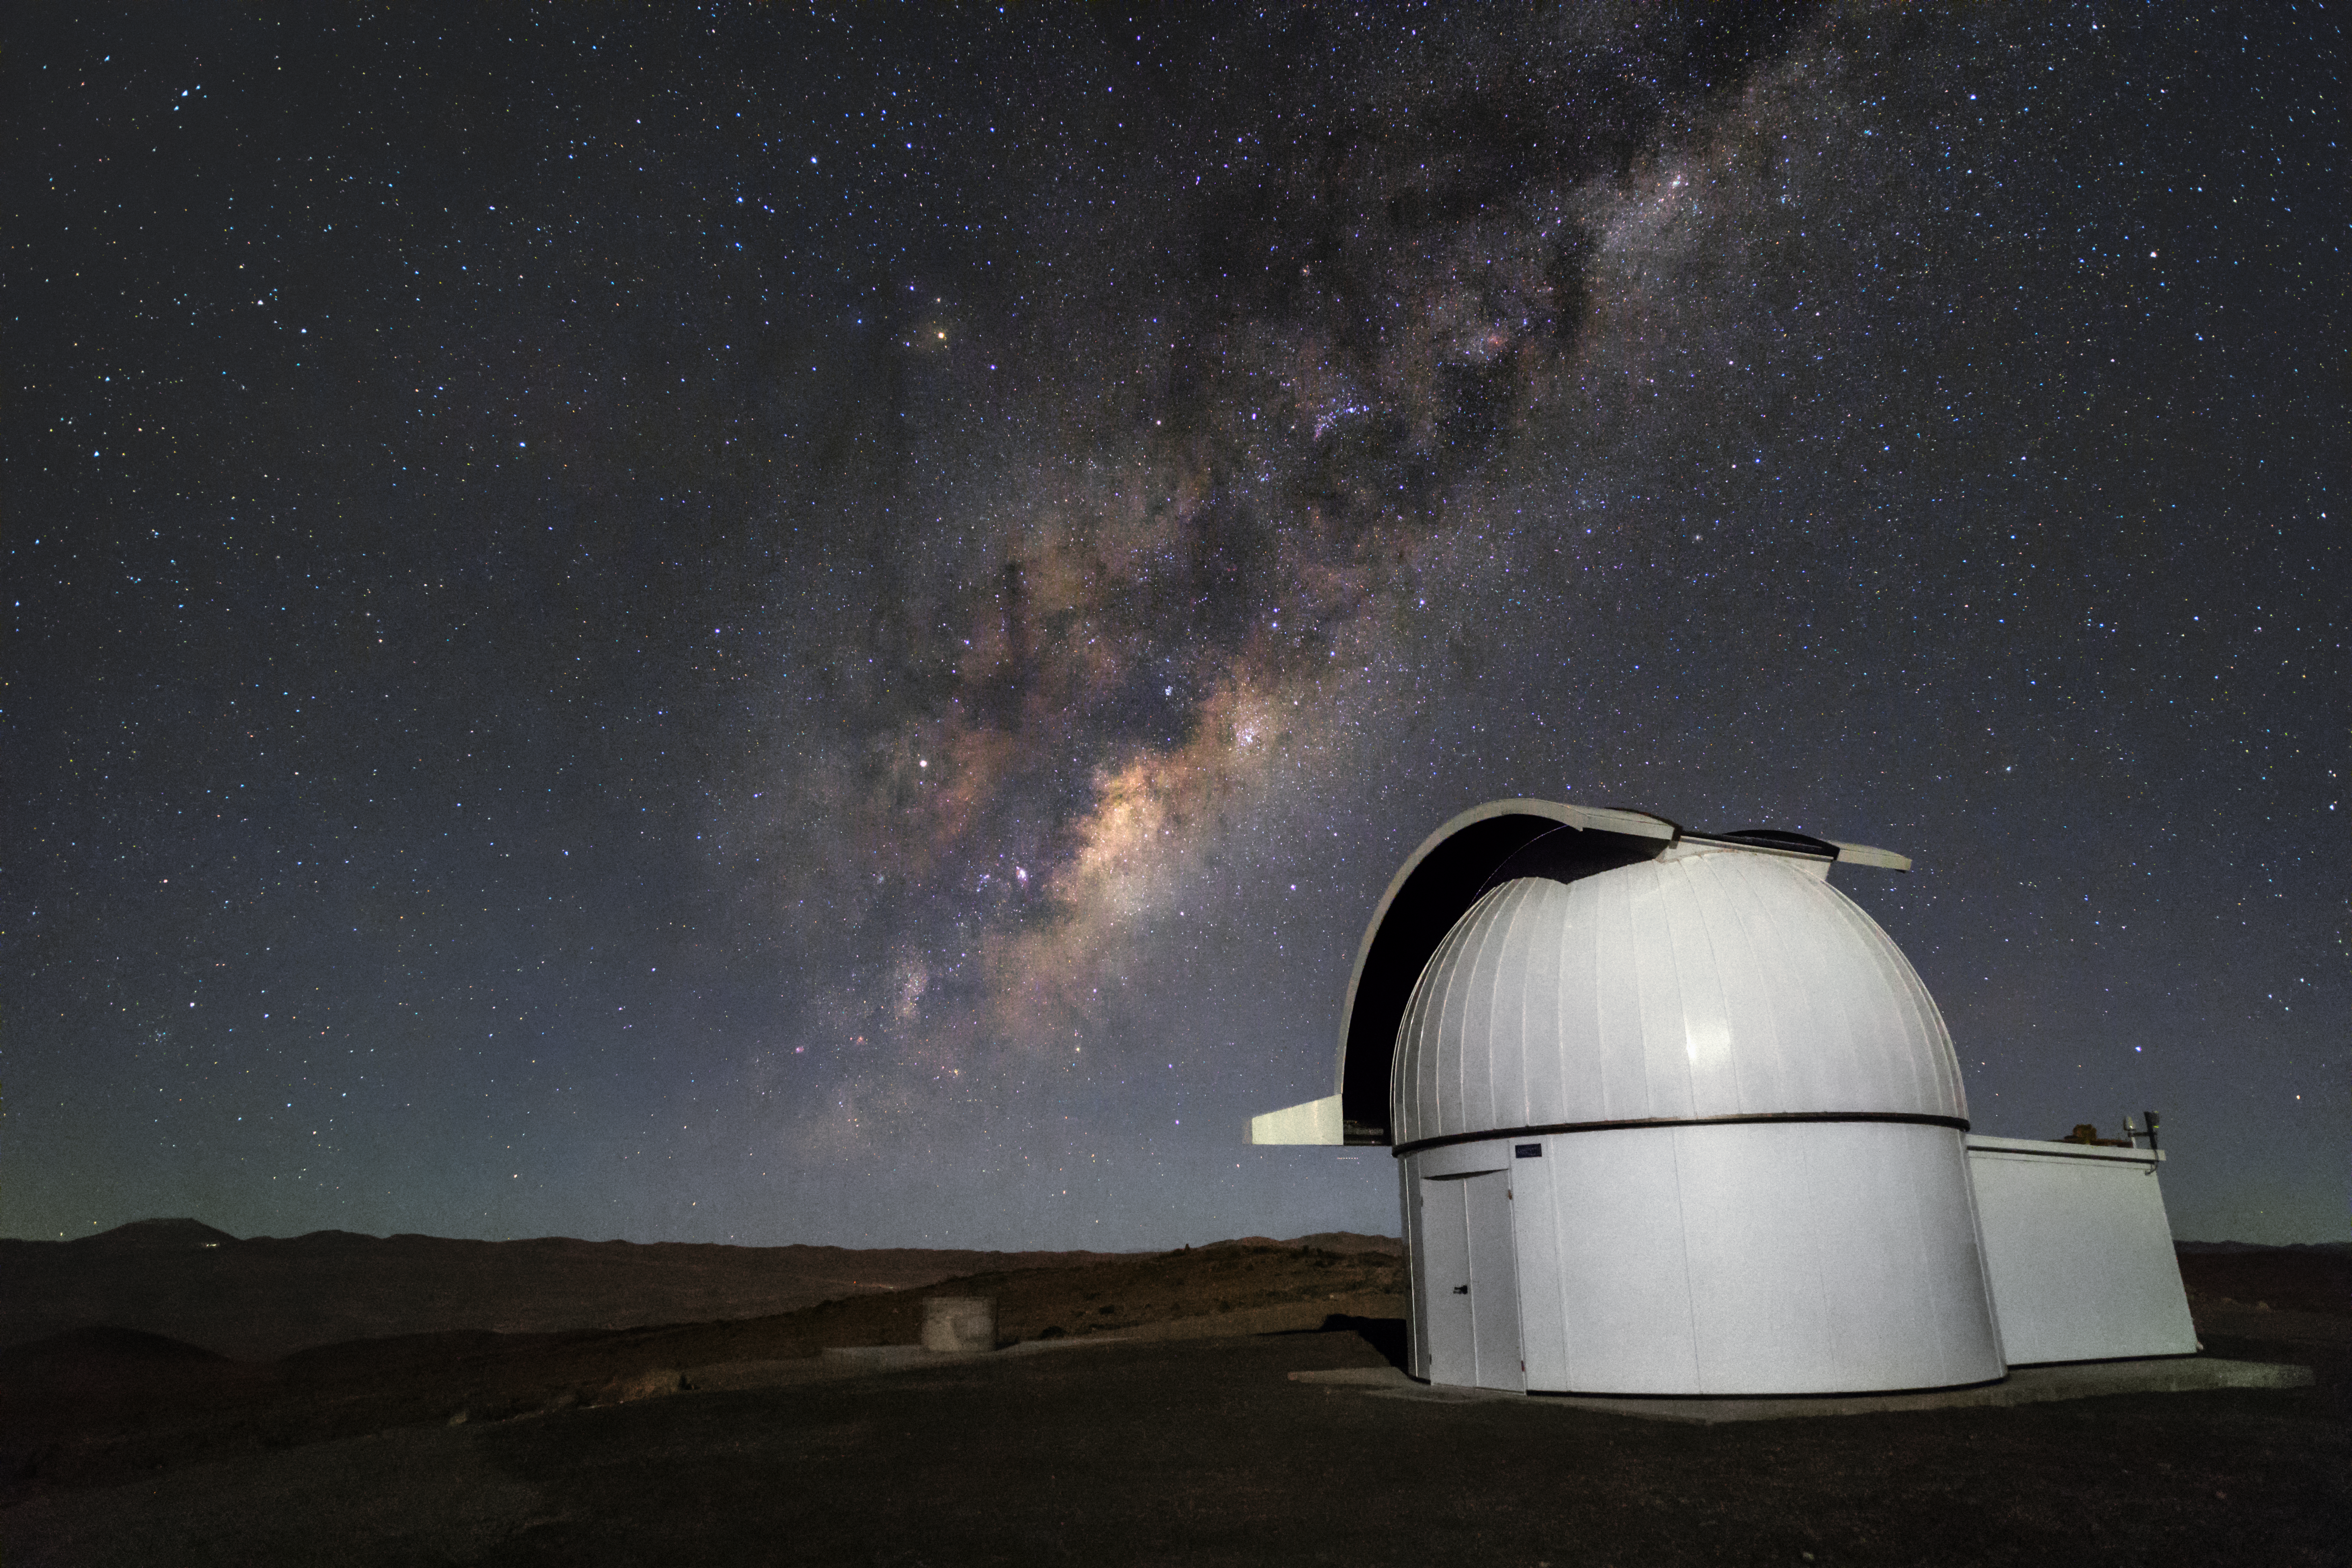

In search of exoplanets

One of the Search for habitable Planets EClipsing ULtra-cOOl Stars (SPECULOOS) telescopes looks at the a dusty arm of the Milky Way Galaxy one evening at ESO's Paranal Observatory. The SPECULOOS project will search for terrestrial exoplanets around ultracool stars and brown dwarfs.

Credit: ESO/H. Zodet